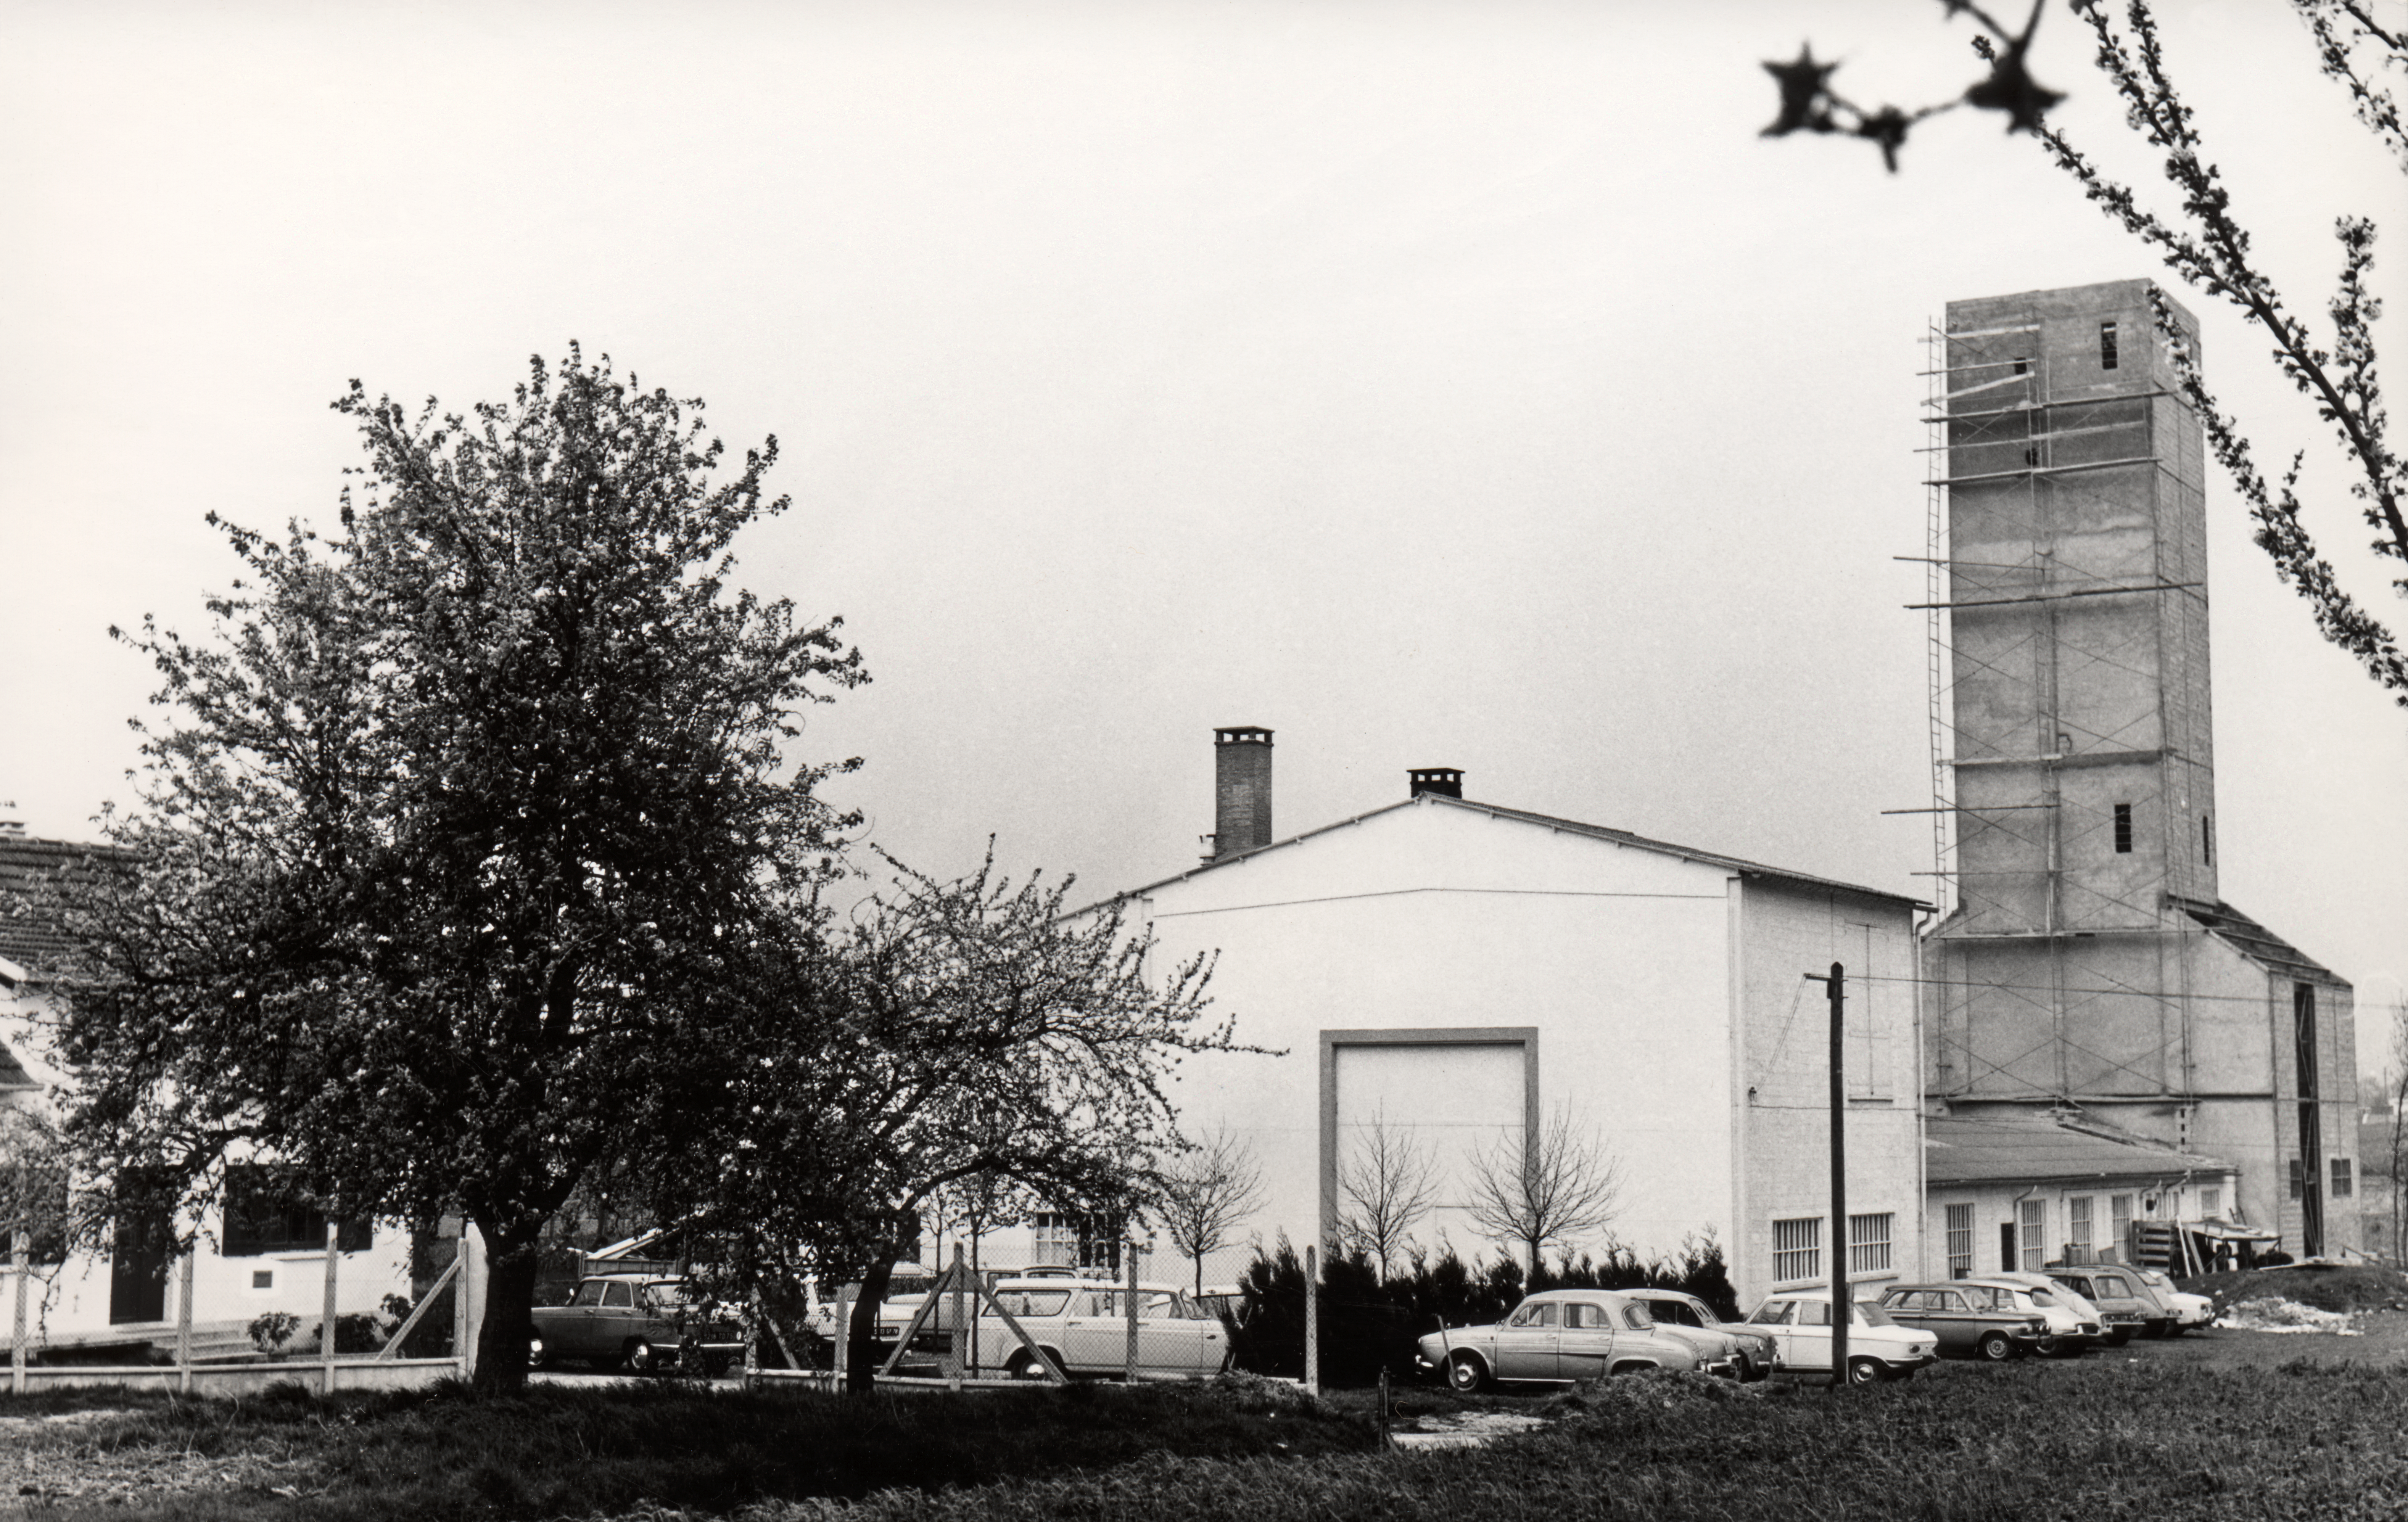

REOSC optical laboratory

The REOSC optical laboratory for polishing telescope mirrors. Right: the optical tower. More information about REOSC and its work with ESO is available at ESO press releases.

Credit: REOSC/ESO